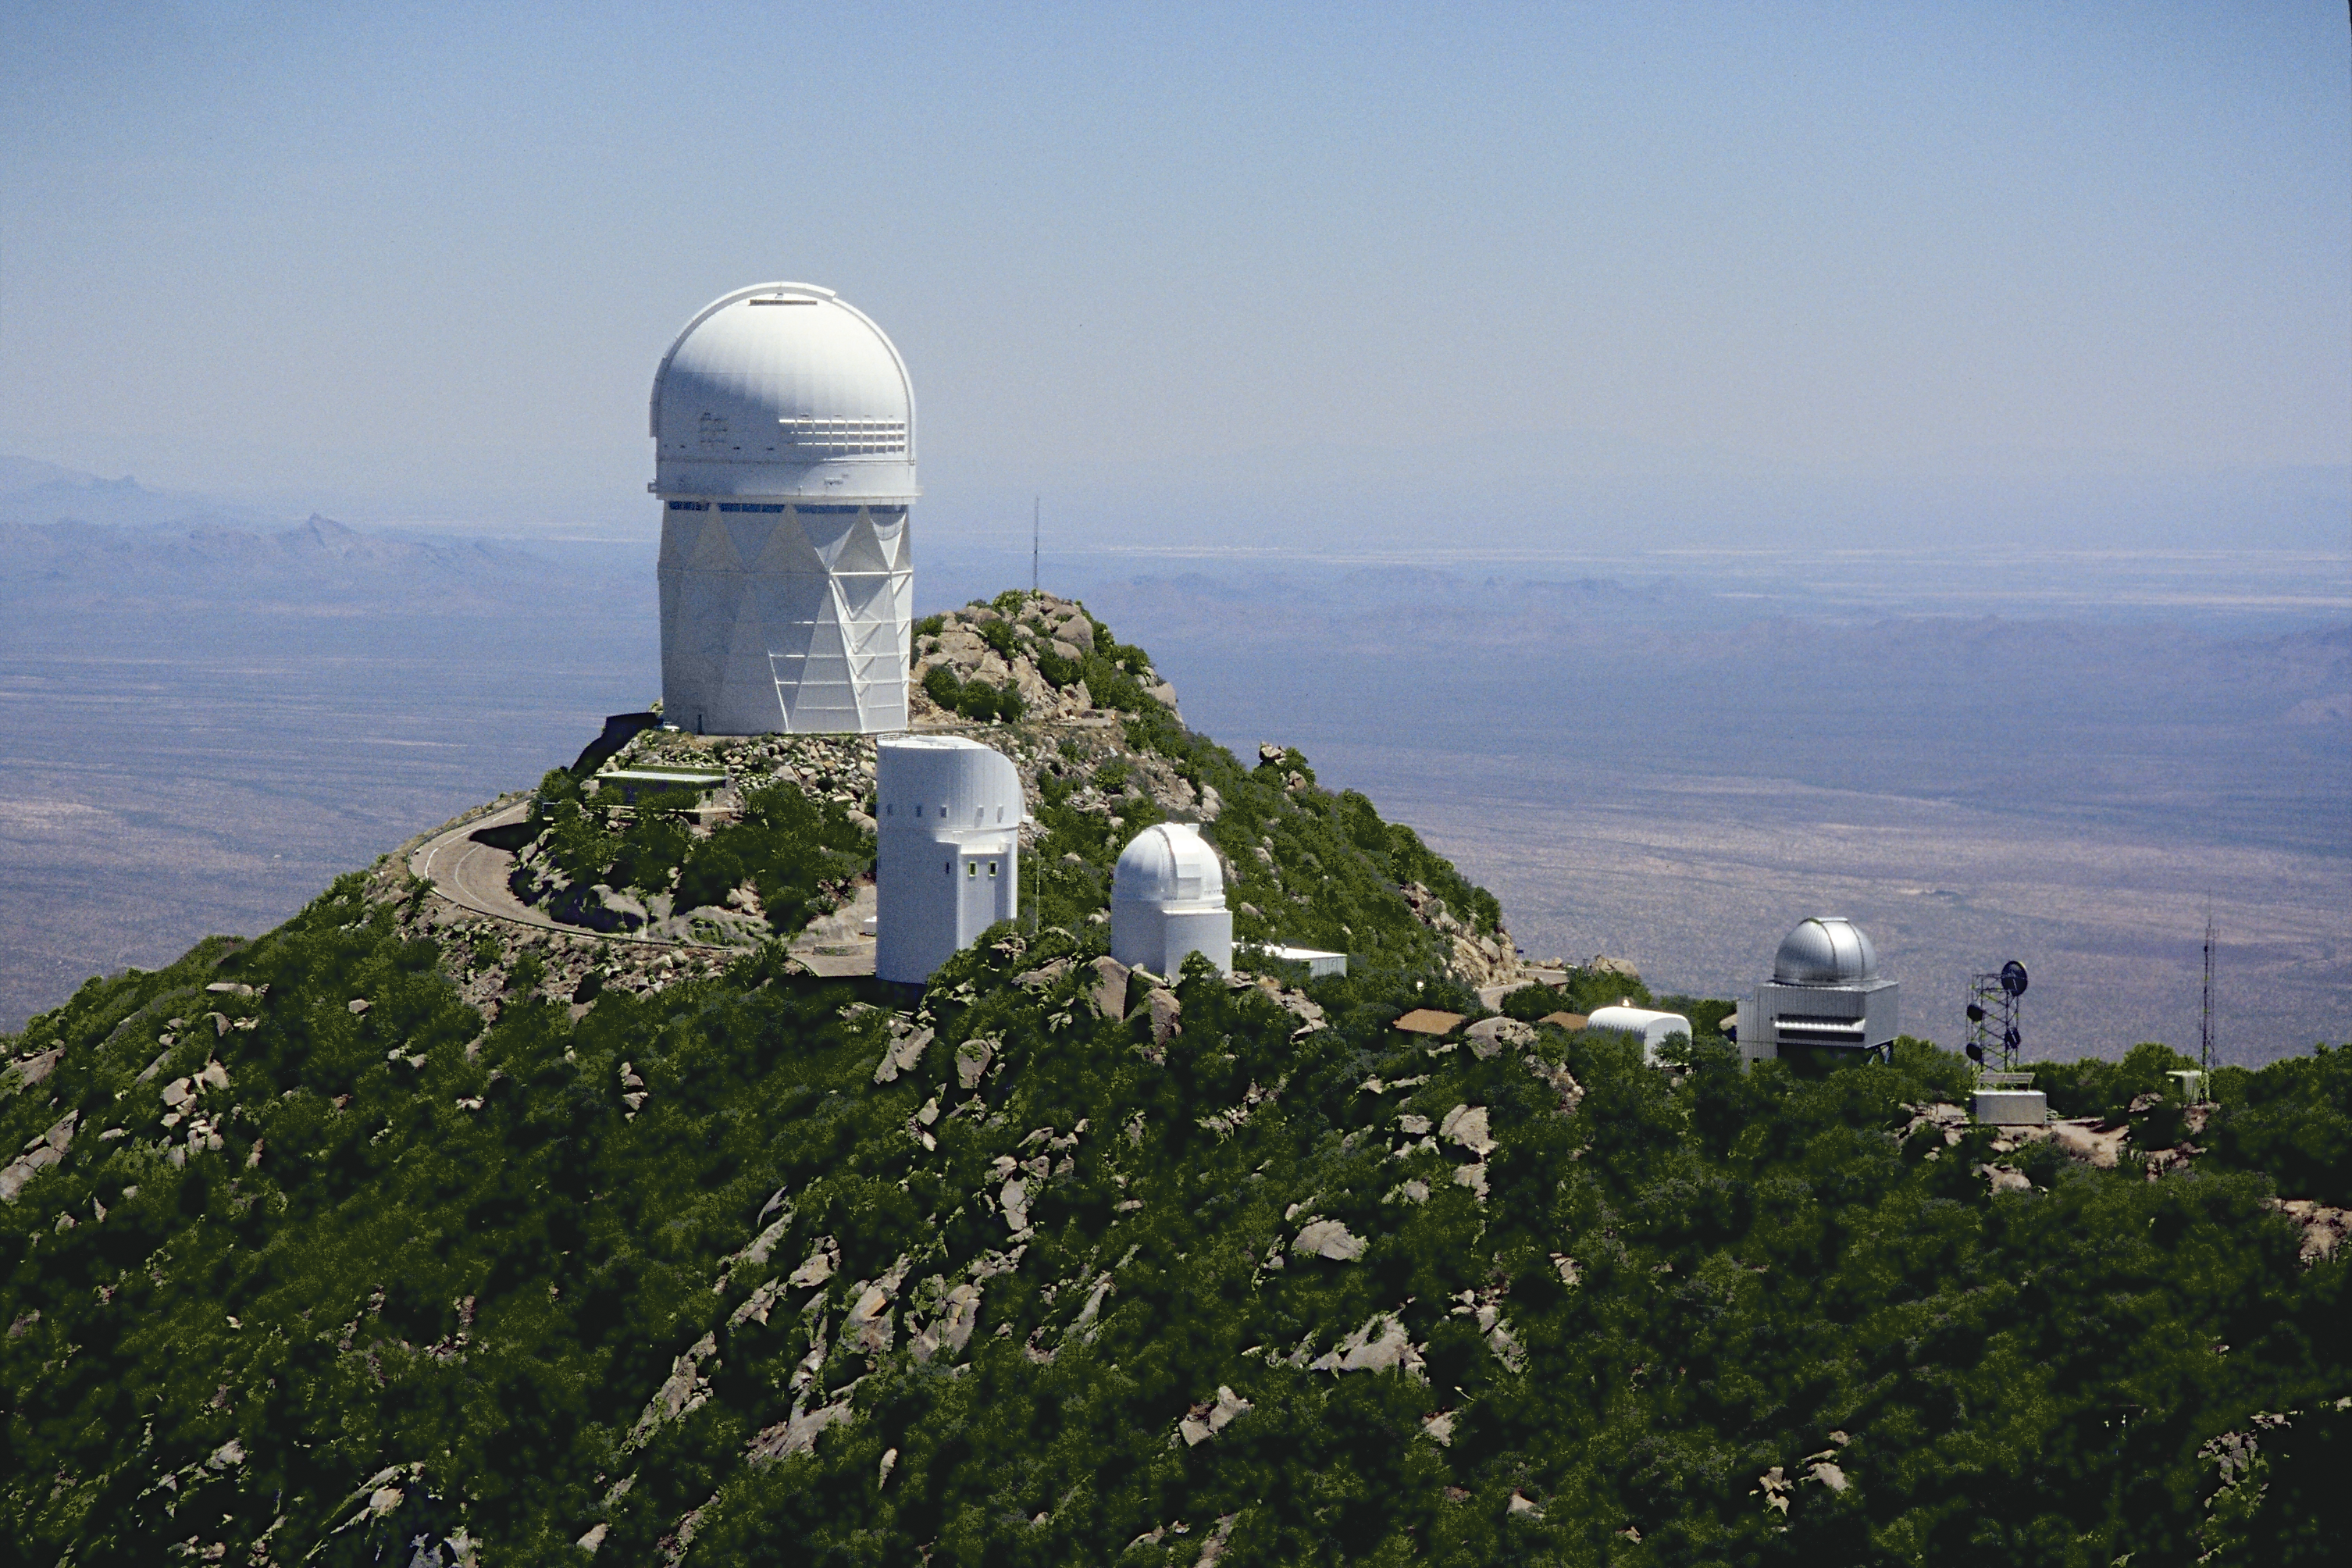

Aerial photography of Kitt Peak National Observatory, 13 June 2003

The Mayall 4-meter telescope with the telescopes of the Steward Observatory (University of Arizona) running along the ridge in the foreground.

Credit: NOIRLab/NSF/AURA